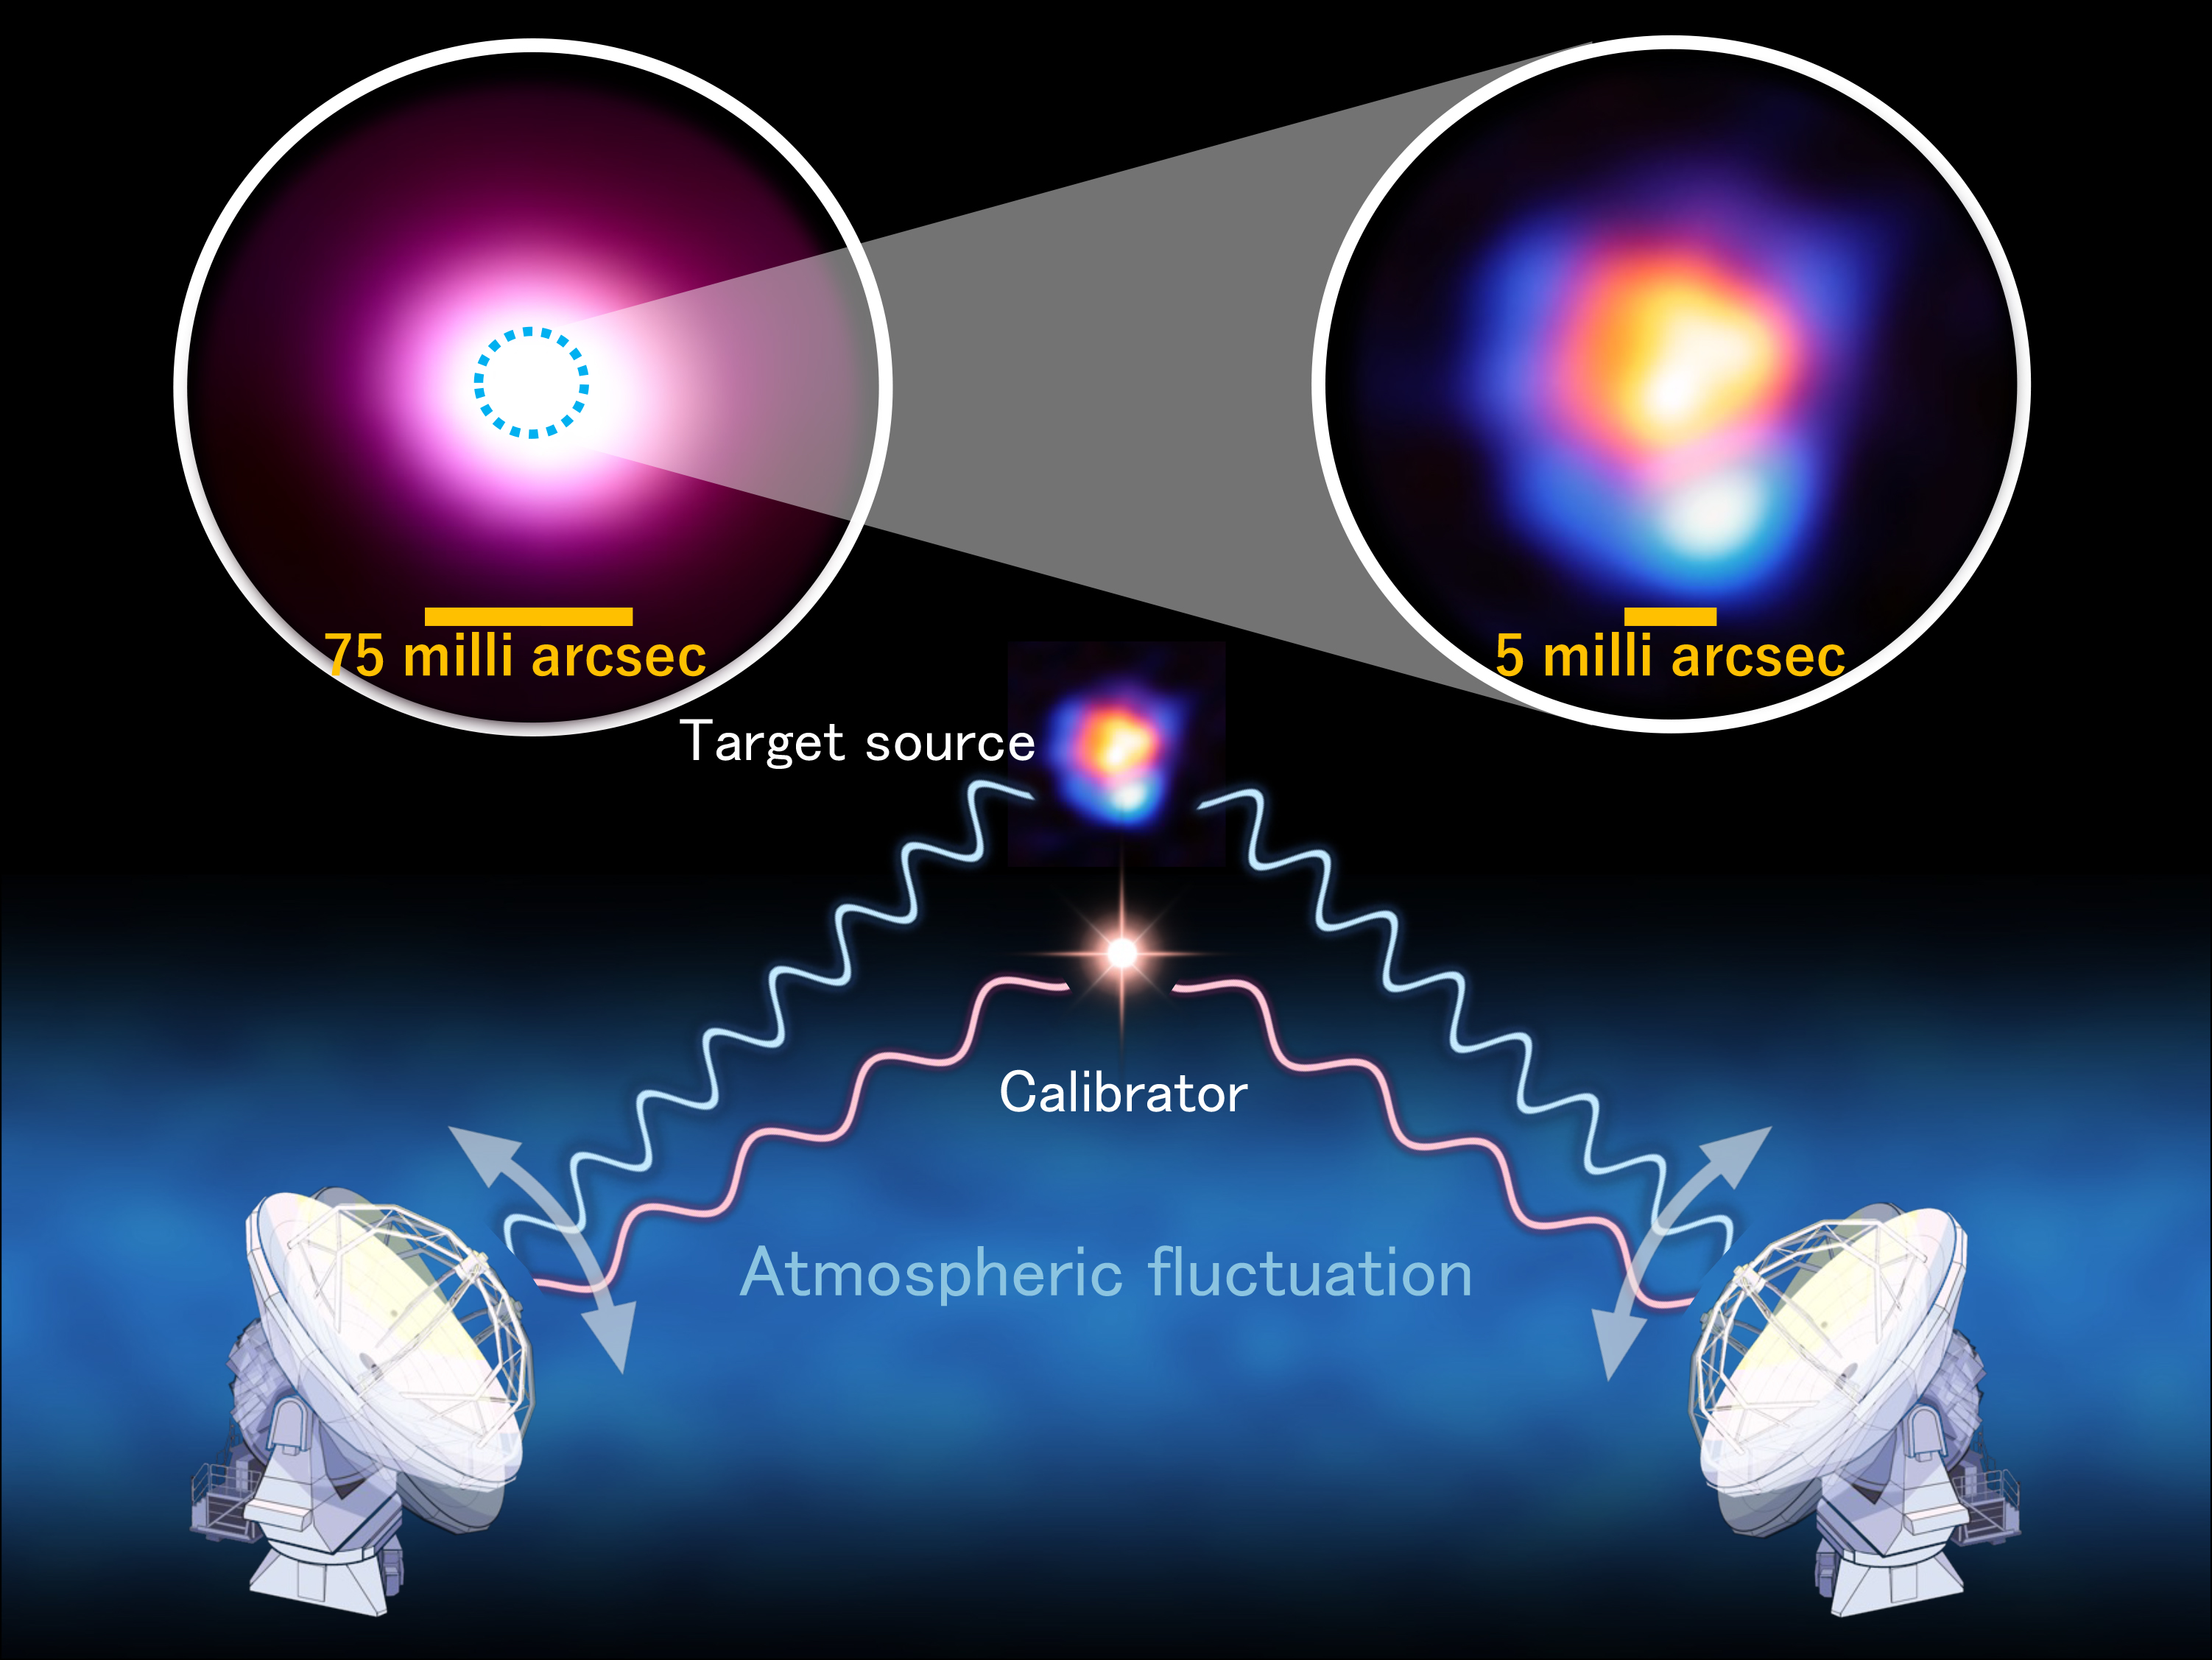

Calibration method used to achieve the highest-resolution image with ALMA

In new observations that pushed ALMA capabilities to the extreme, researchers had to develop a new calibration method to obtain the highest-resolution ever image with ALMA. In this so-called band-to-band method, atmospheric fluctuations are compensated for by observing a nearby calibrator in low-frequency radio waves, while the target is observed with high-frequency radio waves. The top right inset image shows the ALMA image of R Leporis that achieved the highest resolution of 5 milli-arcseconds. Submillimeter-wave emission from the stellar surface is shown in orange and hydrogen cyanide maser emissions at 891 GHz are shown in blue. The top left inset image shows a previous observation of the same star using a different array configuration with less distance between the antennas and without the band-to-band method, resulting in a resolution of 75 milli-arcsec. The previous resolution is too coarse to specify the positions of each of the two emission components.

Credit: ALMA (ESO/NAOJ/NRAO)/Y. Asaki et al.